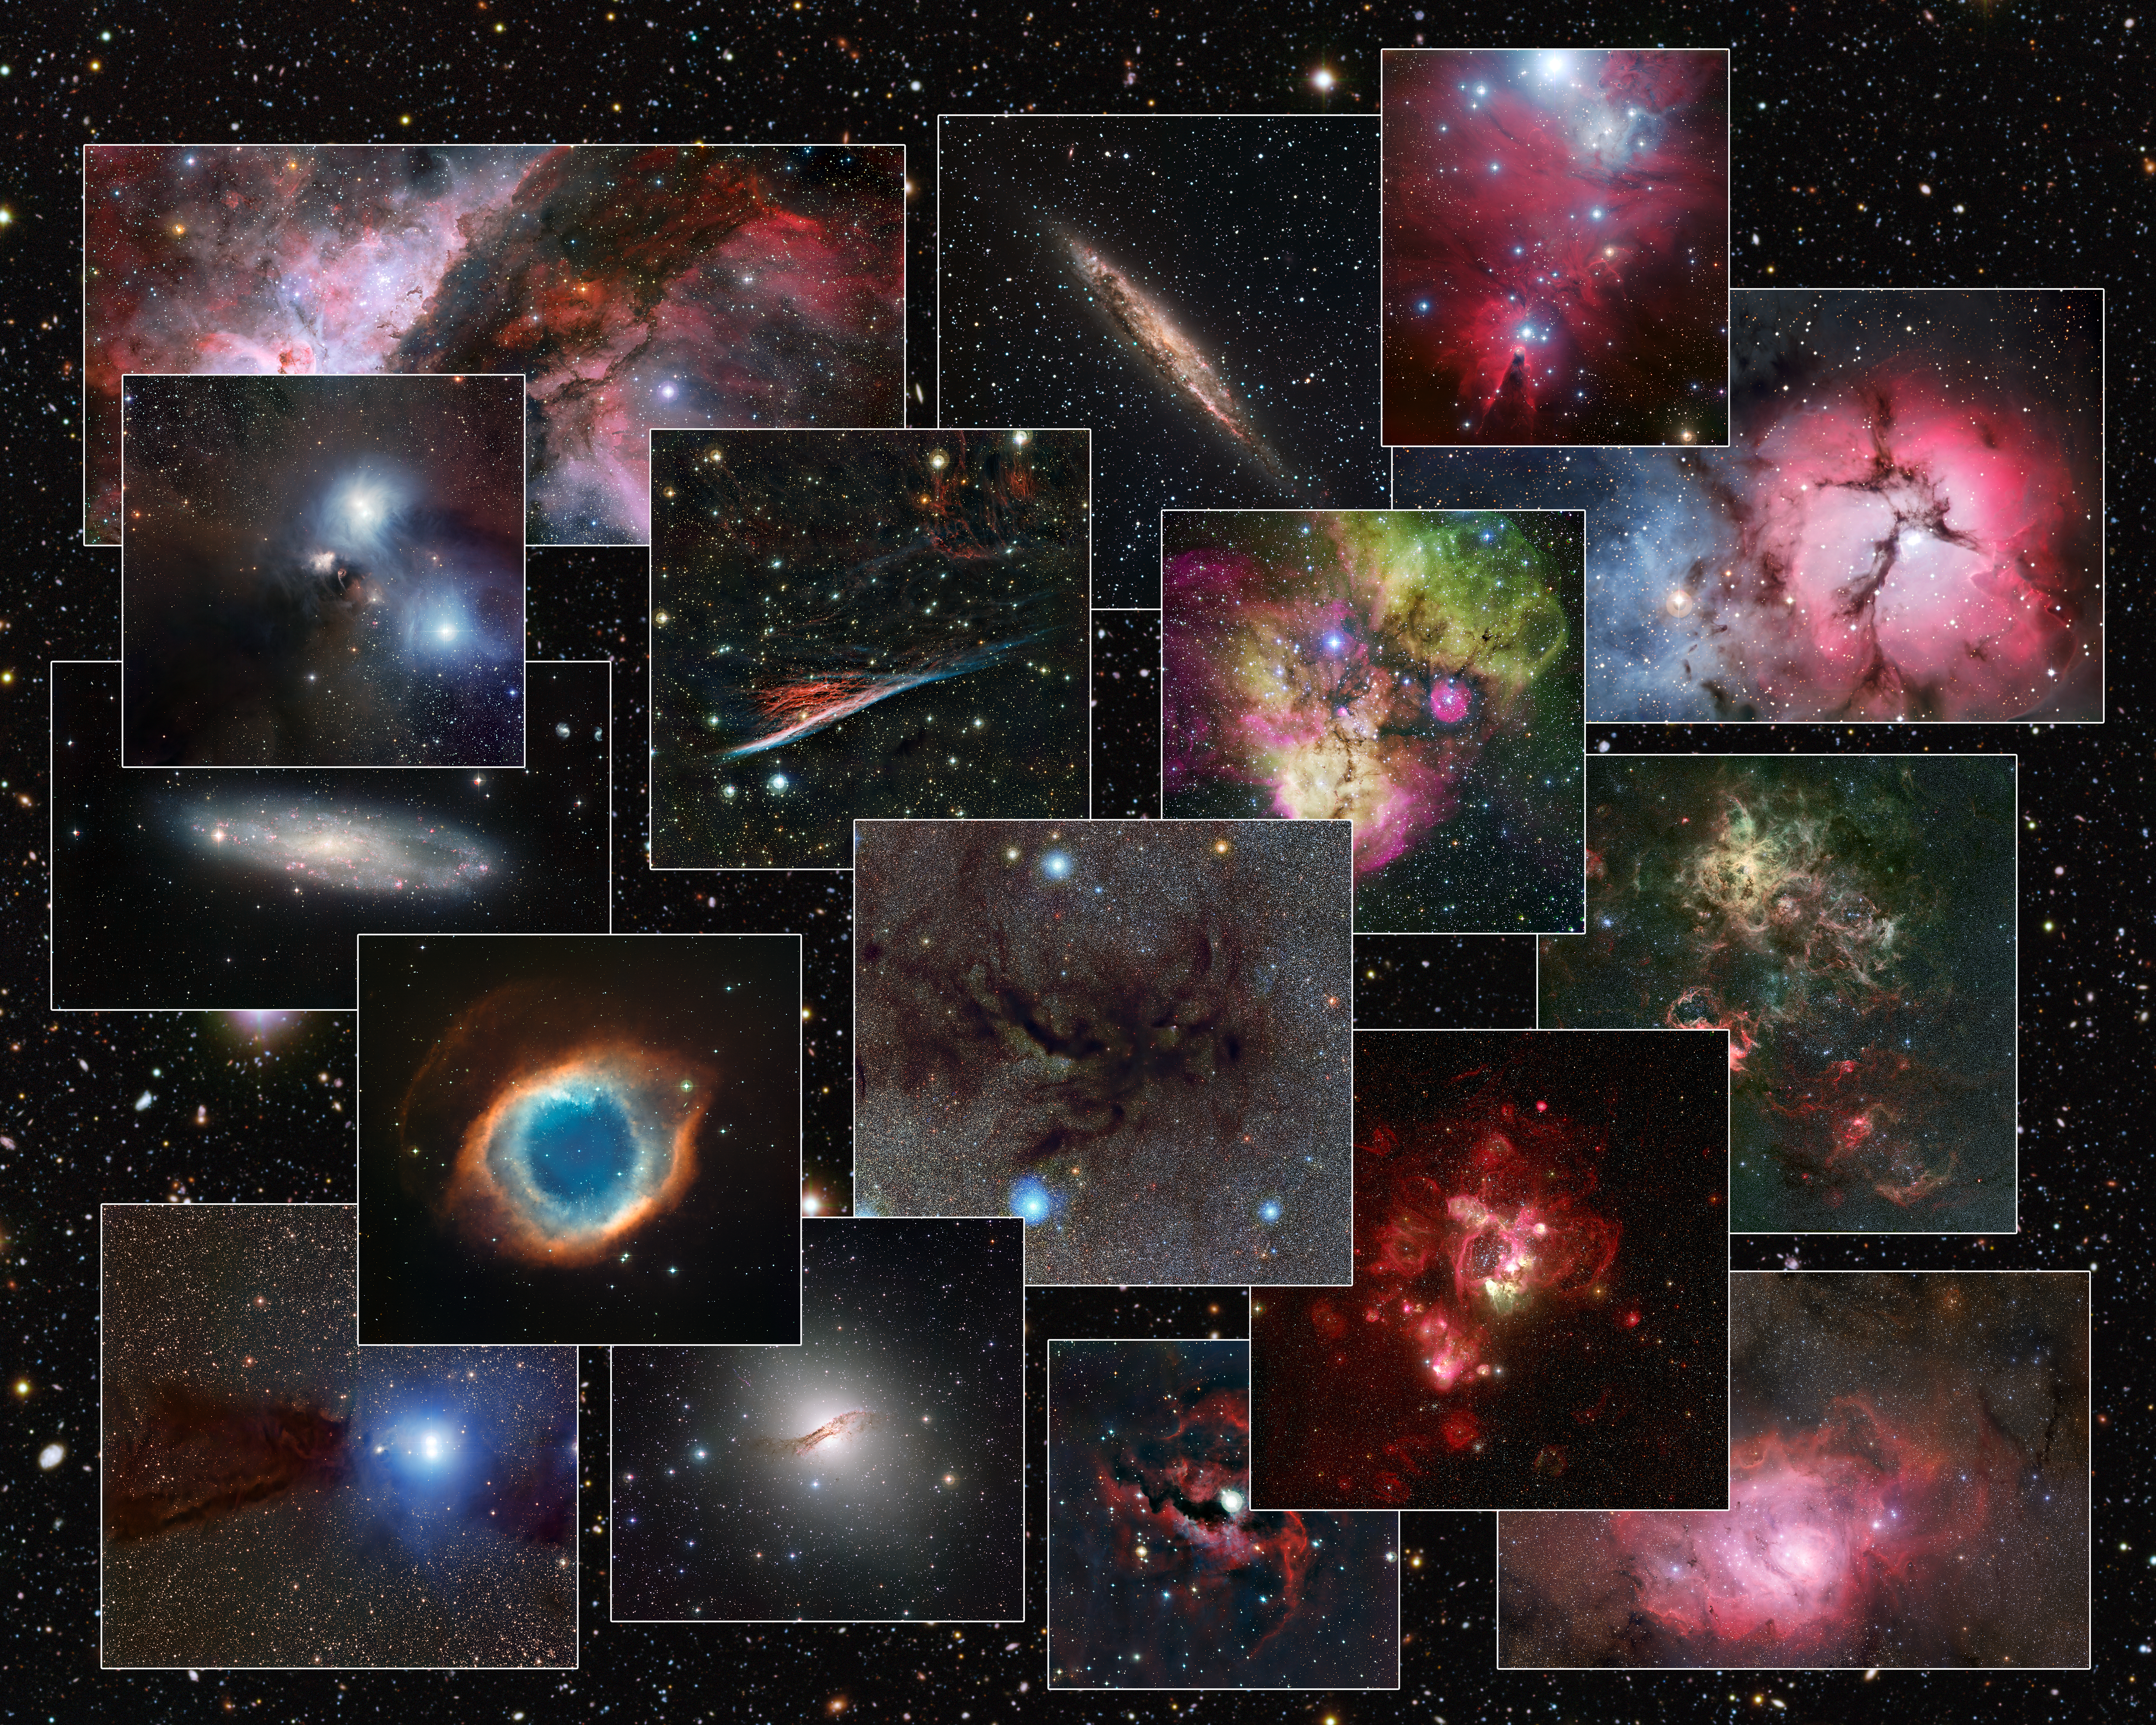

Collage of images from the MPG/ESO 2.2-metre telescope

This composite image shows just a few of the spectacular images taken with the MPG/ESO 2.2-metre telescope at ESO’s La Silla Observatory in Chile. This telescope will no longer be offered to ESO community users from 1 October 2013.

Credit: ESO/R. Fosbury/Mario Nonino, Piero Rosati and the ESO GOODS Team/F. Comeron